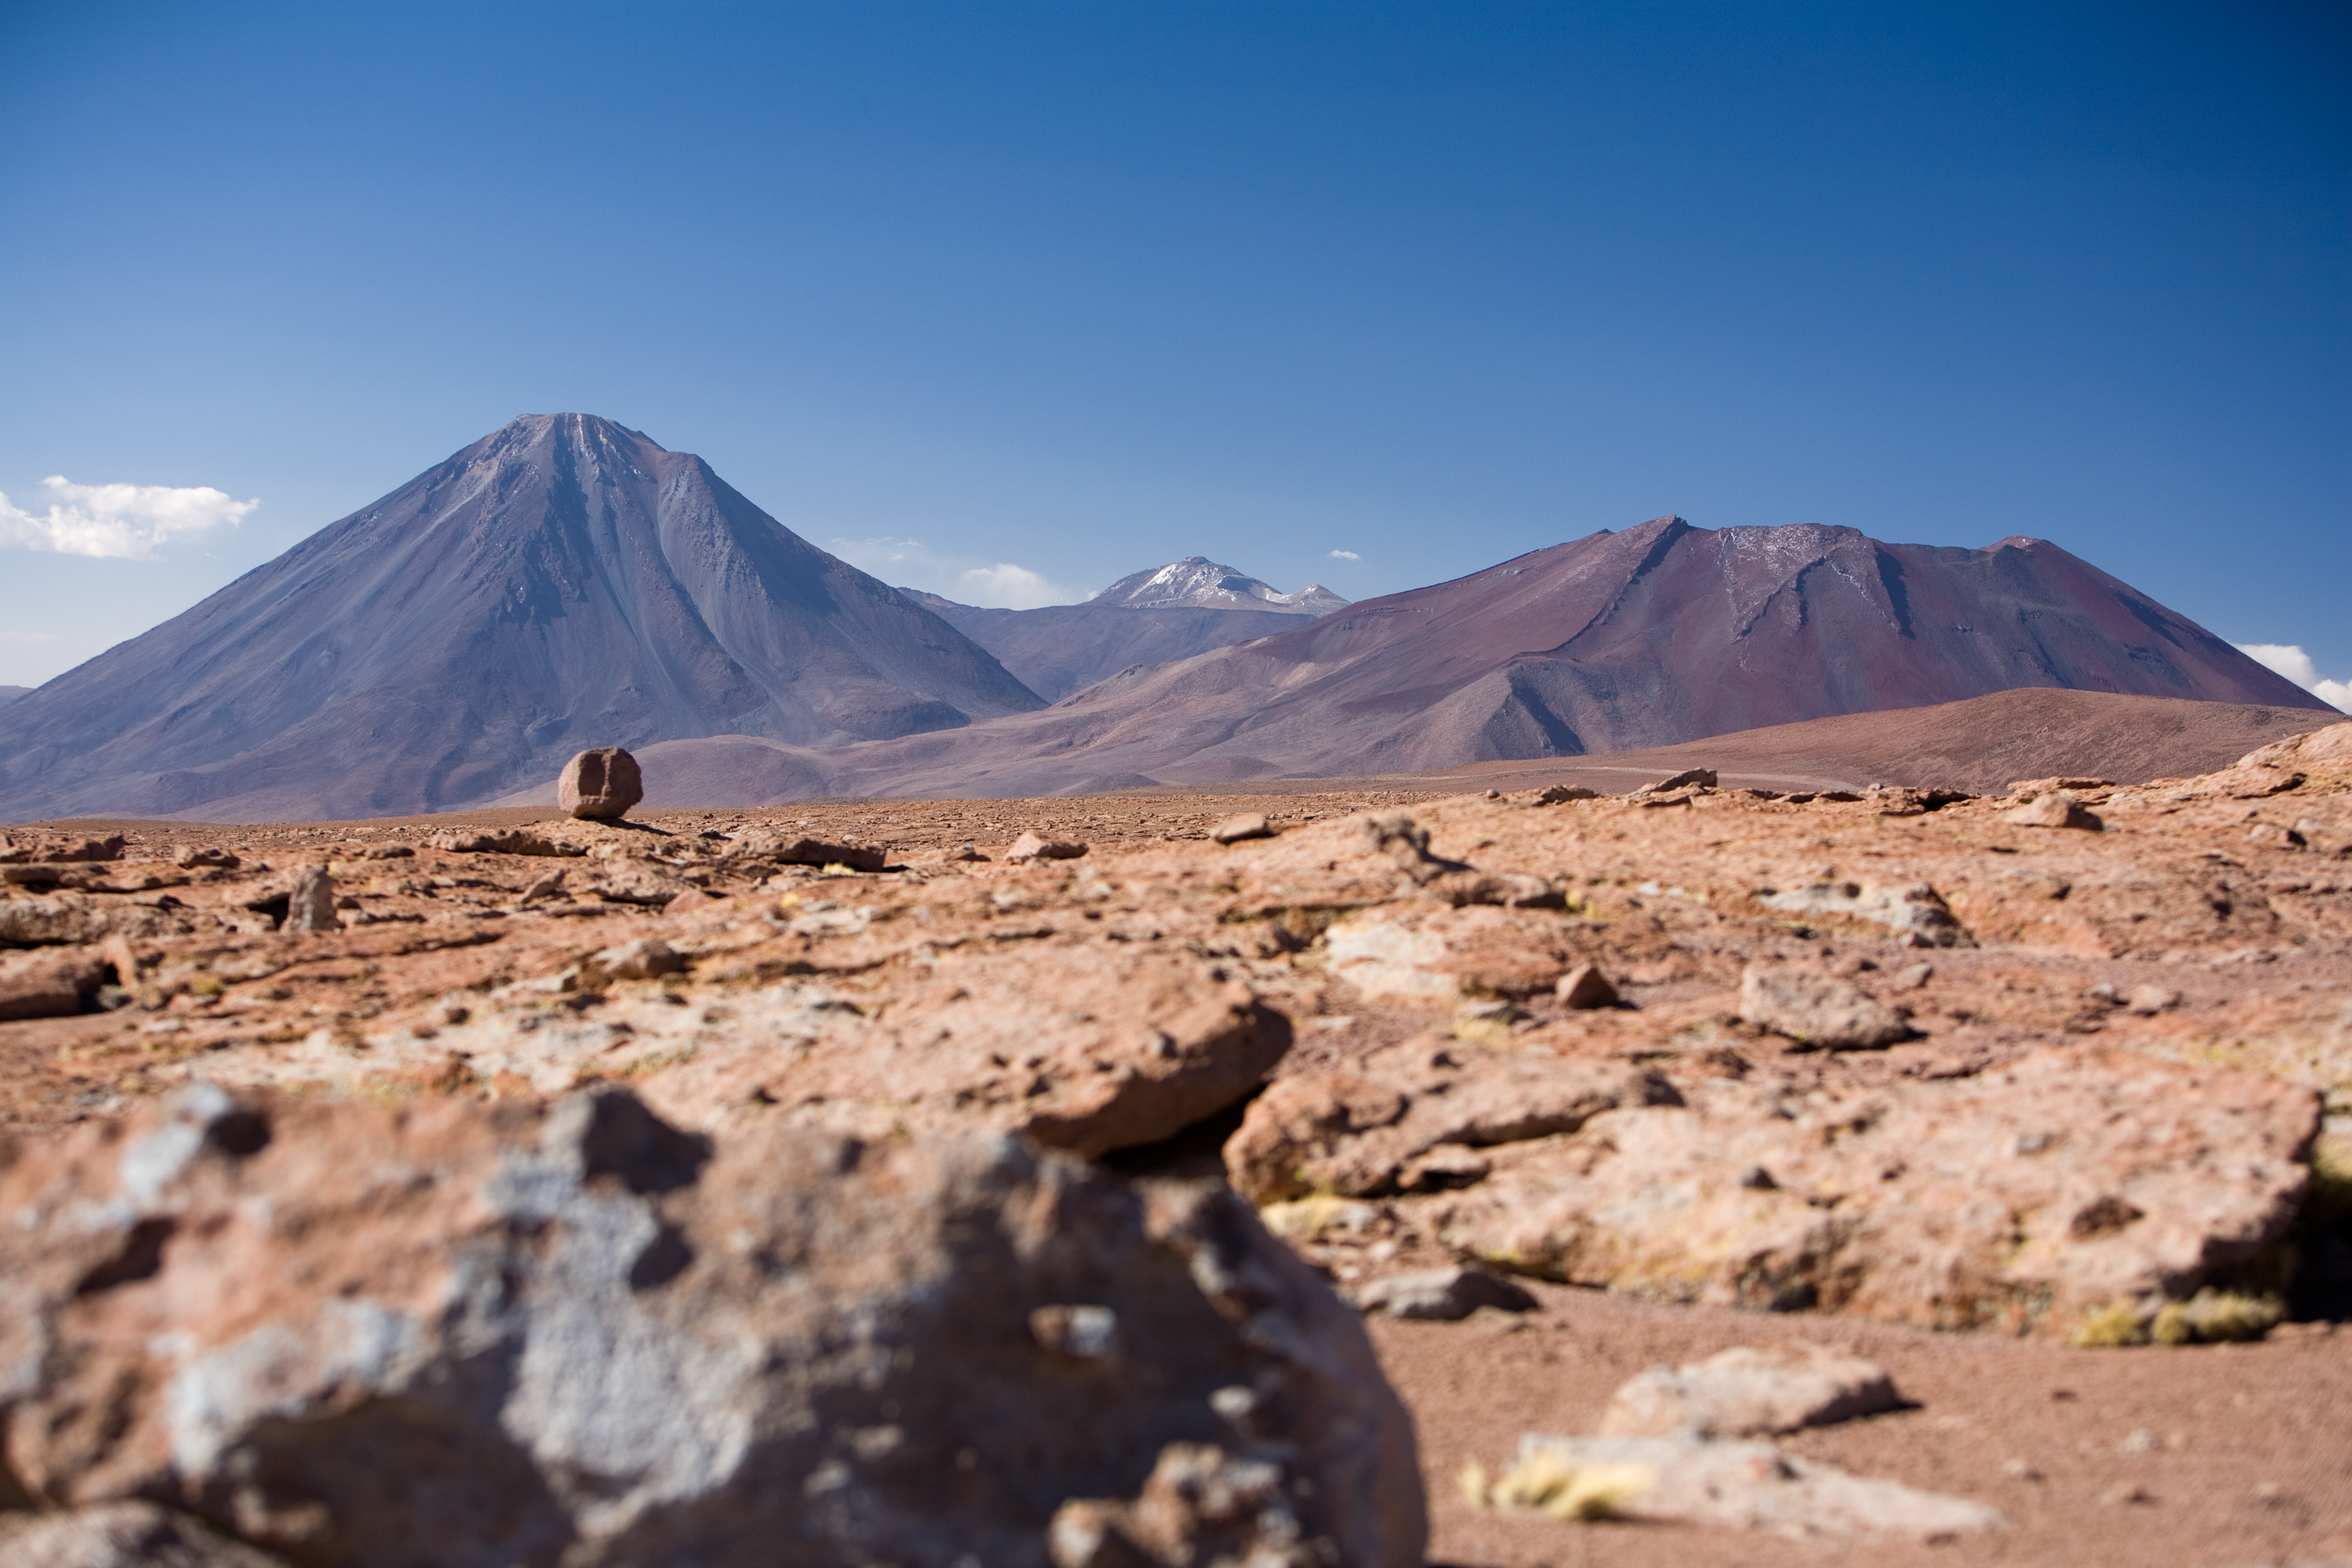

Licancabur and Jurique

Impressive view of the Licancabur (on the left) and the Jurique (on the right) volcanoes, both border mountains divided between Chile and Bolivia. With an altitude of 5920 m, Licancabur dominates the landscape with its unmistakable conic shape, which makes it the most iconic volcano in the area of San Pedro de Atacama, in the II Region of Chile. The picture was taken from the road to Chajnantor, the 5000 m high plateau home of ALMA, the Atacama Large Millimeter/submillimeter Array, the largest astronomical project in existence.

Credit: ALMA (ESO/NAOJ/NRAO)